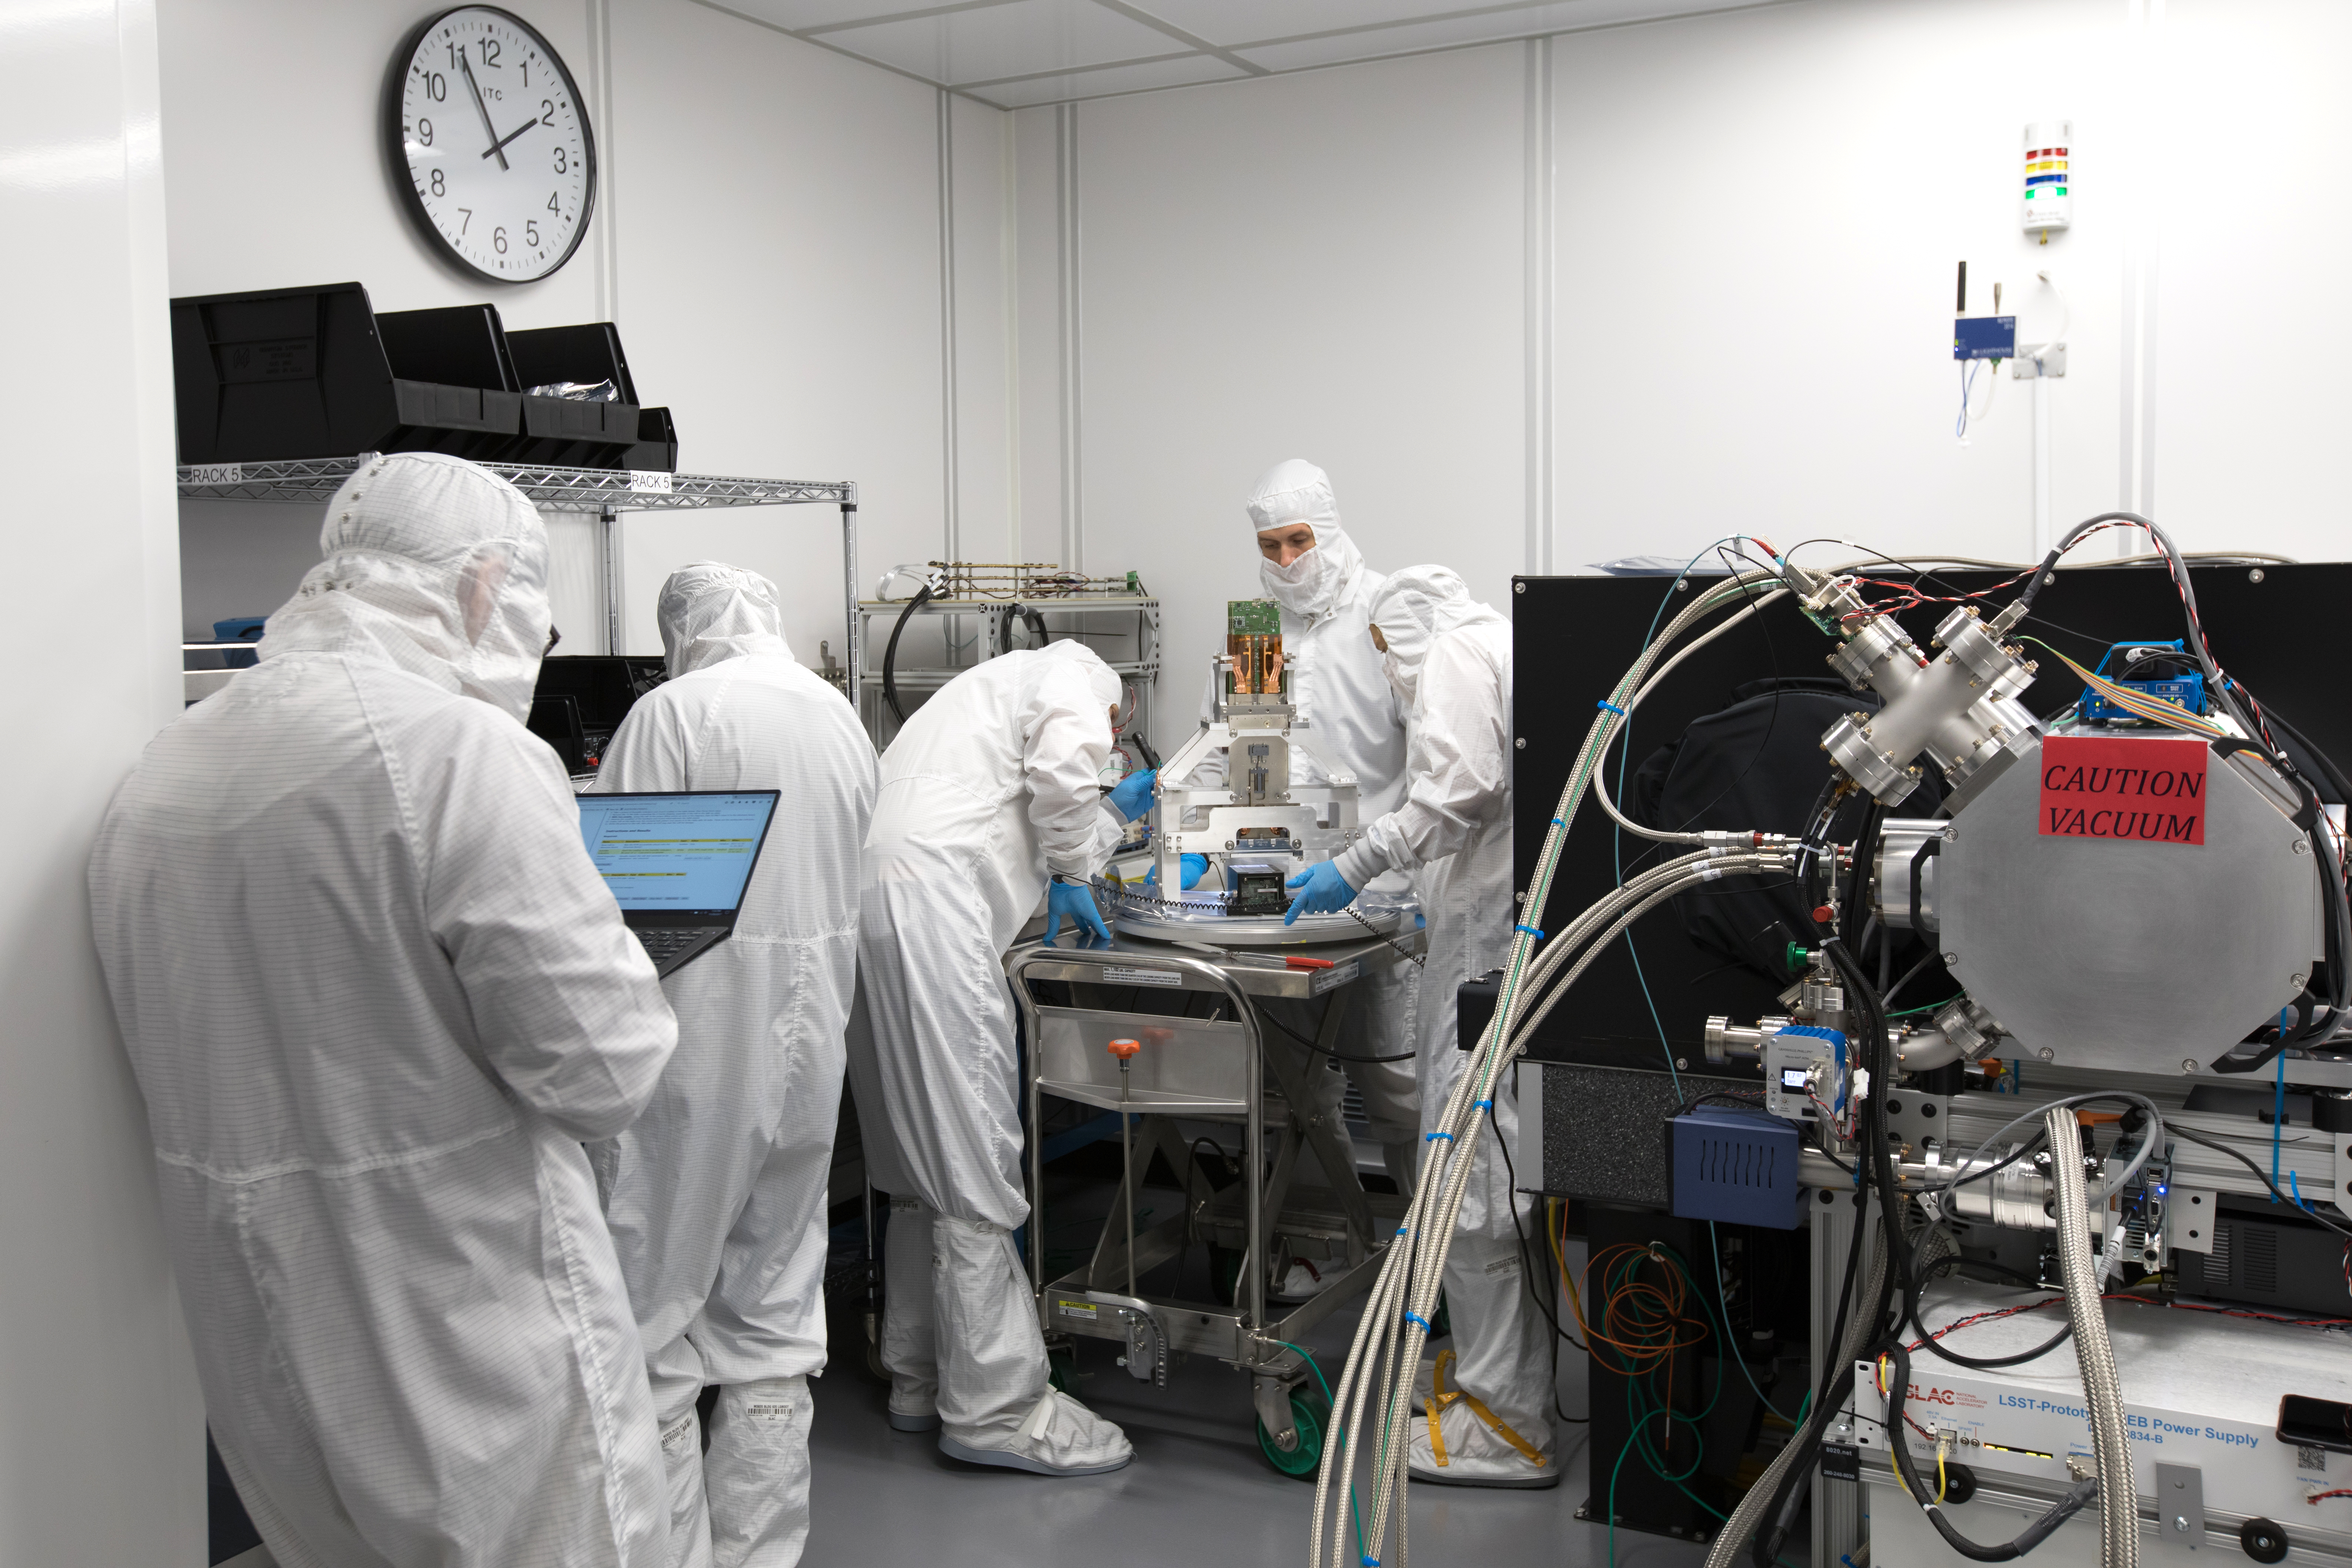

LSST Camera's First Sensor Array Arrives

Vera C. Rubin Observatory is currently under construction in Chile. The U.S. Department of Energy’s SLAC National Accelerator Laboratory is leading the construction of its Legacy Survey of Space and Time (LSST) camera – the largest digital camera ever built for astronomy.

Major milestone: The first of 21 "science rafts" for the 3.2-gigapixel LSST camera from Brookhaven National Lab. The rafts are arrays of nine imaging sensors, or CCDs, each with 4K-by-4K pixels. The LSST camera will be the largest digital camera ever built for astronomy. It will provide researchers with the widest, deepest and fastest views of the night sky for unprecedented studies of the Milky Way, the solar system, dark matter, dark energy, and much more. SLAC is assembling and testing the camera from parts built by a large collaboration of labs and universities.

LSST is funded by the National Science Foundation (NSF), the Department of Energy (DOE) Office of Science, and private funding raised by the LSST Corporation. For more information, visit: lsst.slac.stanford.edu/.

Credit: Dawn Harmer/SLAC National Accelerator Laboratory